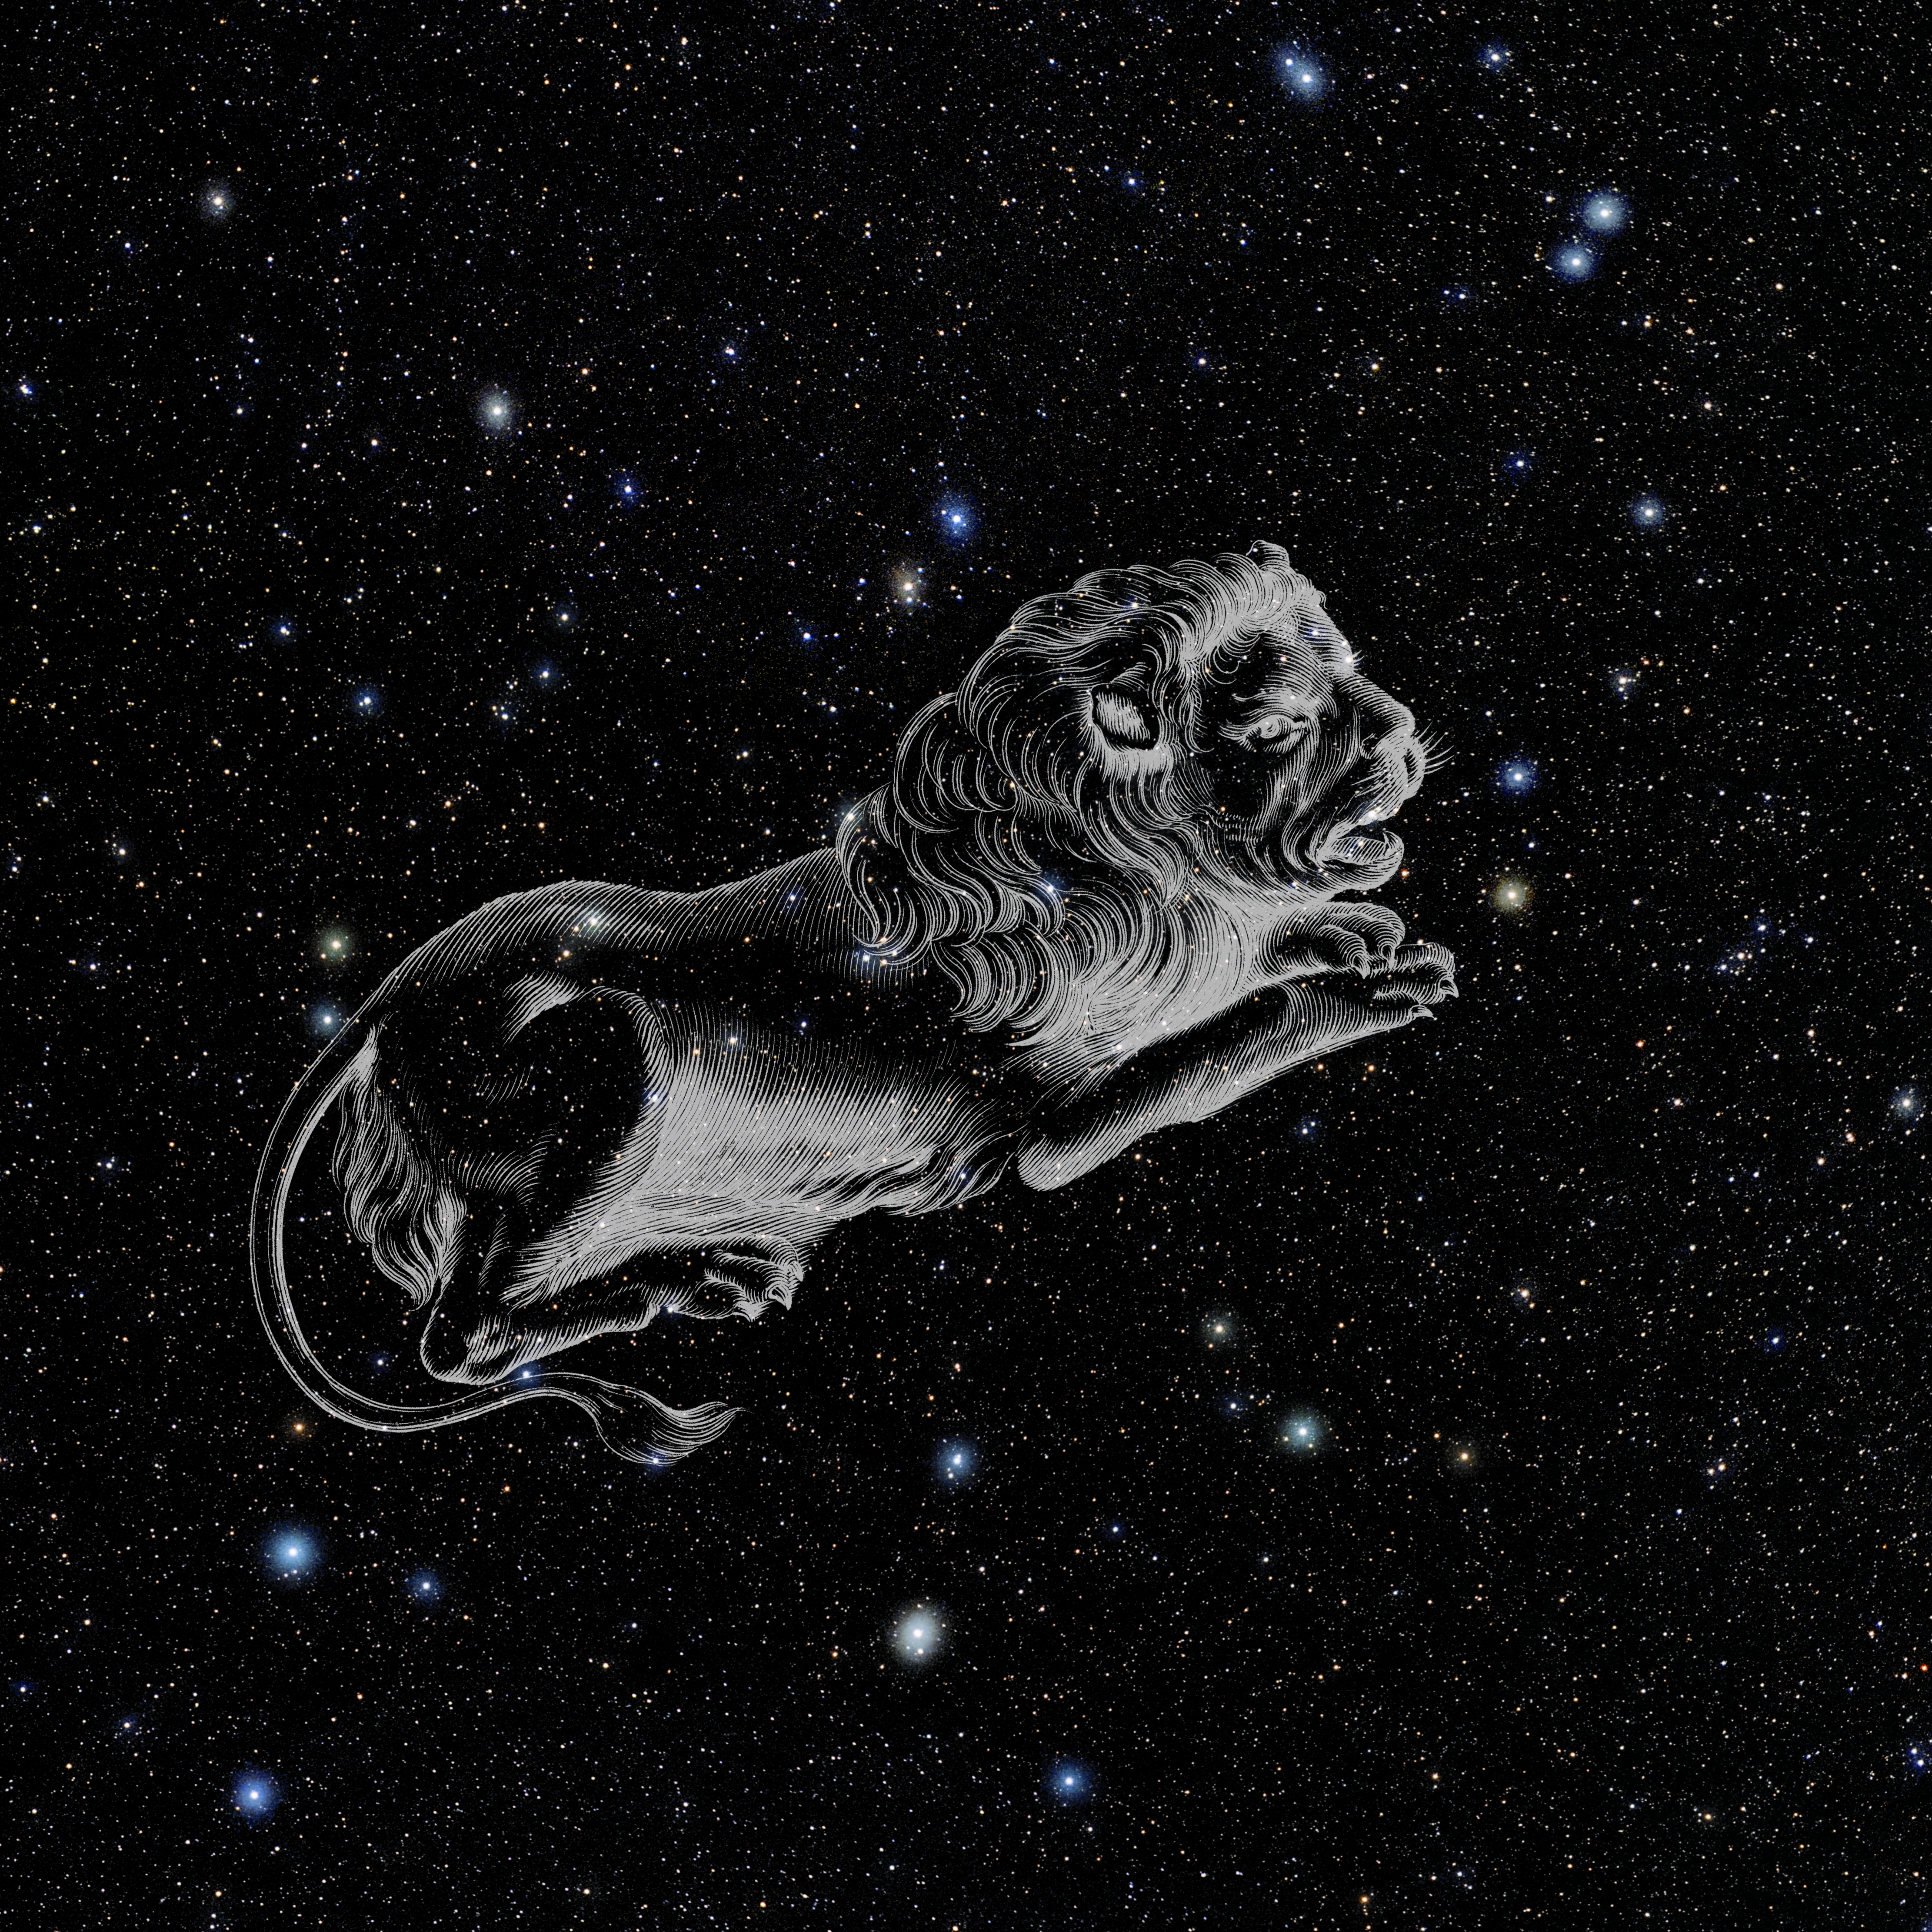

Leo Minor with Hevelius Drawing

Photo of the constellation Leo Minor from NOIRLab's 88 Constellations project showing Johannes Hevelius drawing of the constellation in Uranographia, his celestial catalogue in 1690.
Here is the version with the constellation 'stick figure' and here the unannotated version.

Credit: E. Slawik/NOIRLab/NSF/AURA/M. Zamani/J. Hevelius/NASA Universe of Learning/USNO/STScI